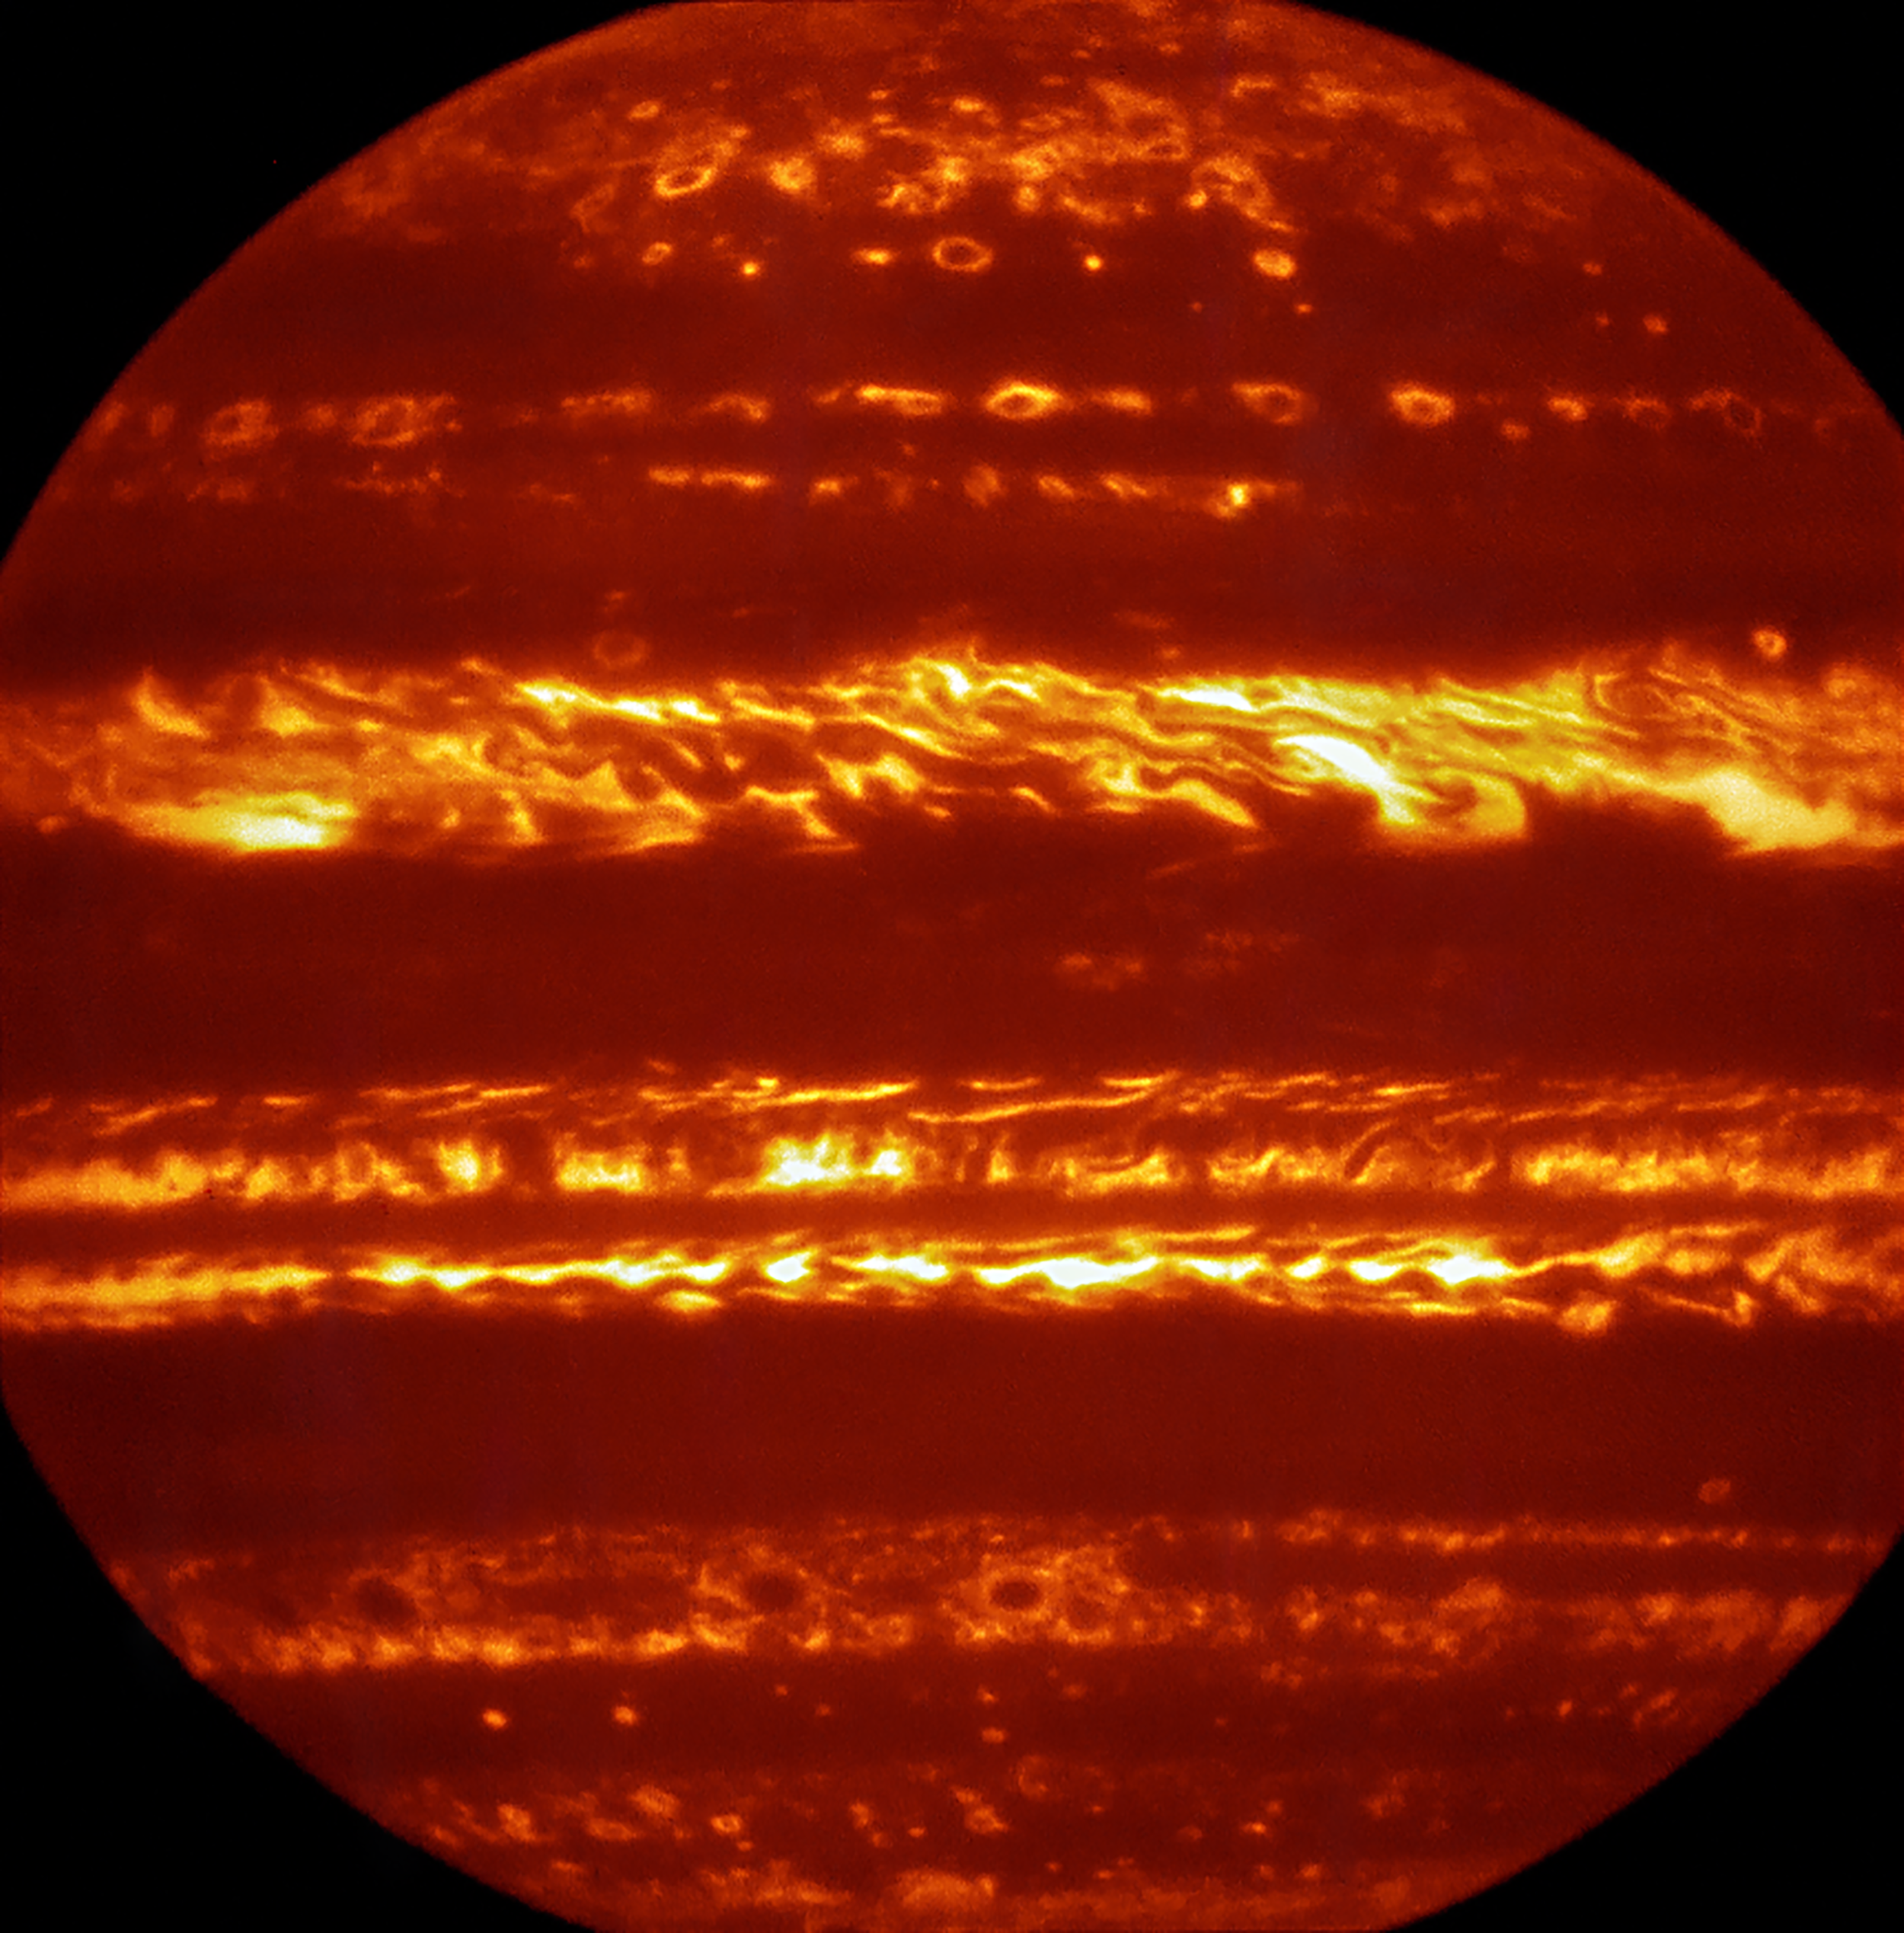

Jupiter imaged using the VISIR instrument on the VLT

In preparation for the imminent arrival of NASA’s Juno spacecraft in July 2016, astronomers used ESO’s Very Large Telescope to obtain spectacular new infrared images of Jupiter using the VISIR instrument. They are part of a campaign to create high-resolution maps of the giant planet to inform the work to be undertaken by Juno over the following months, helping astronomers to better understand the gas giant.

This false-colour image was created by selecting and combining the best images obtained from many short VISIR exposures at a wavelength of 5 micrometres.

Credit: ESO/L. Fletcher